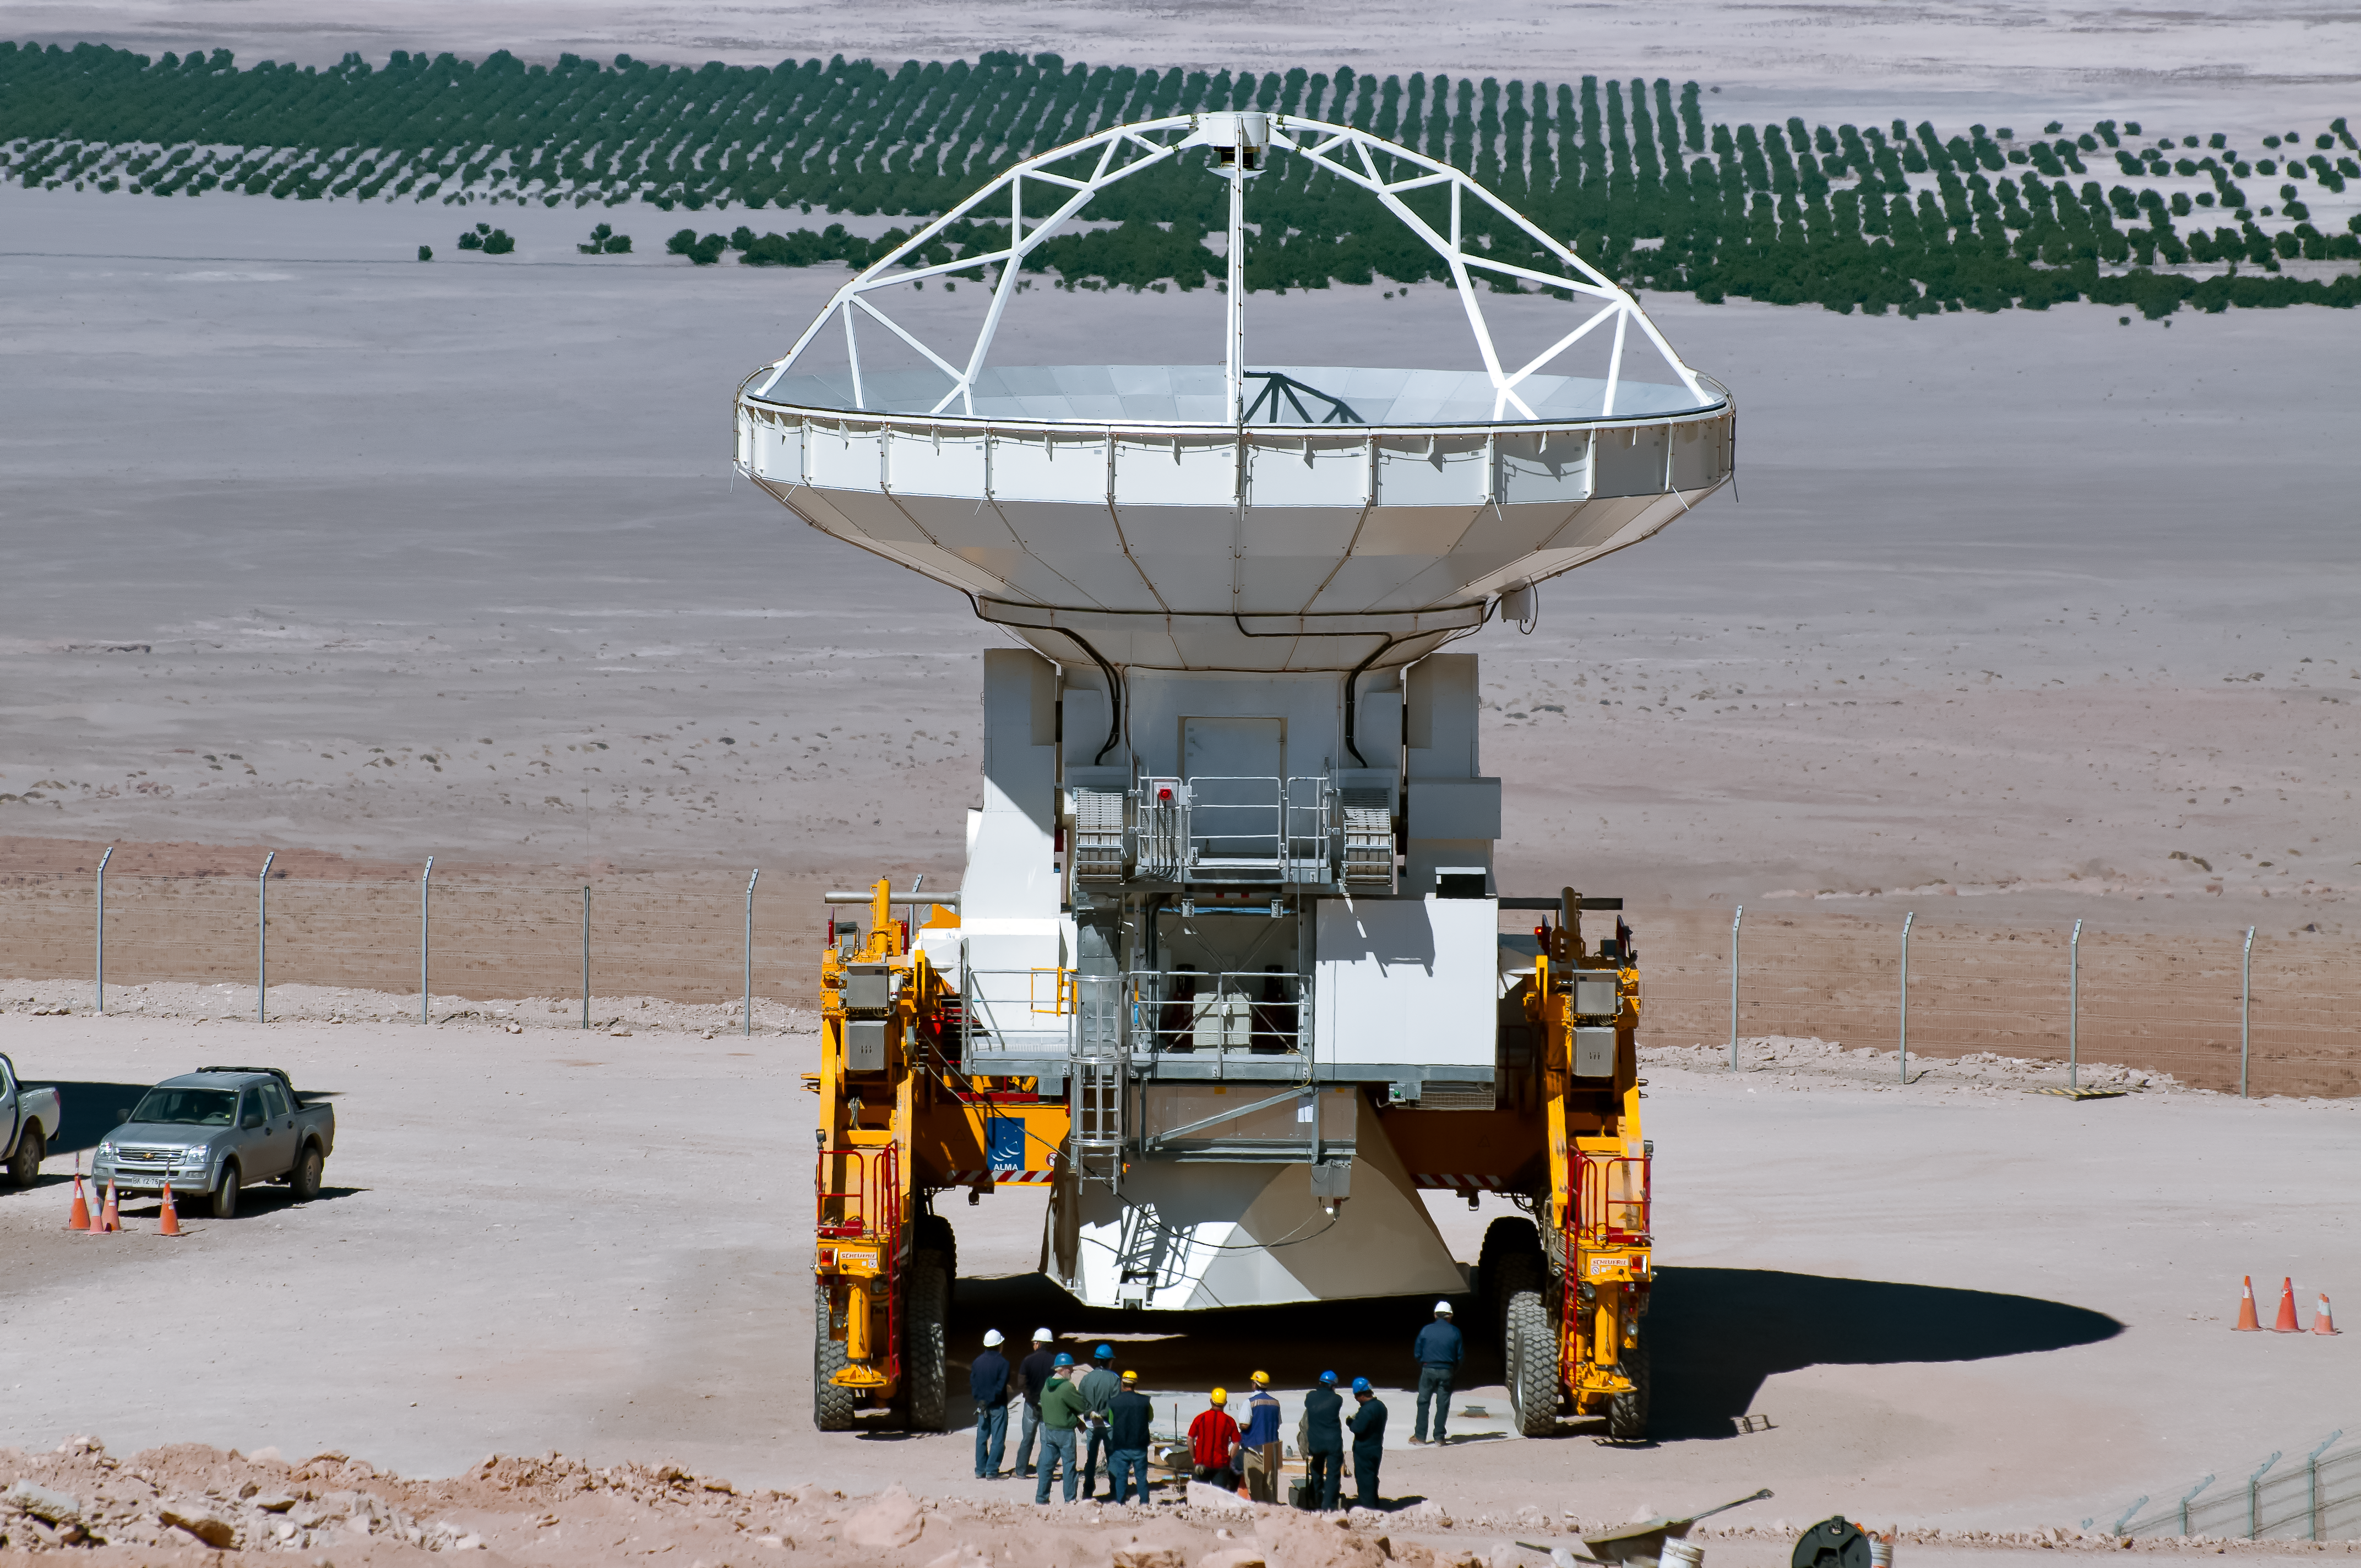

Heavy lifting

One of the ALMA transporters is loaded with a heavy ALMA antenna to bring it to its new destination.

Credit: A. Caproni/ESO